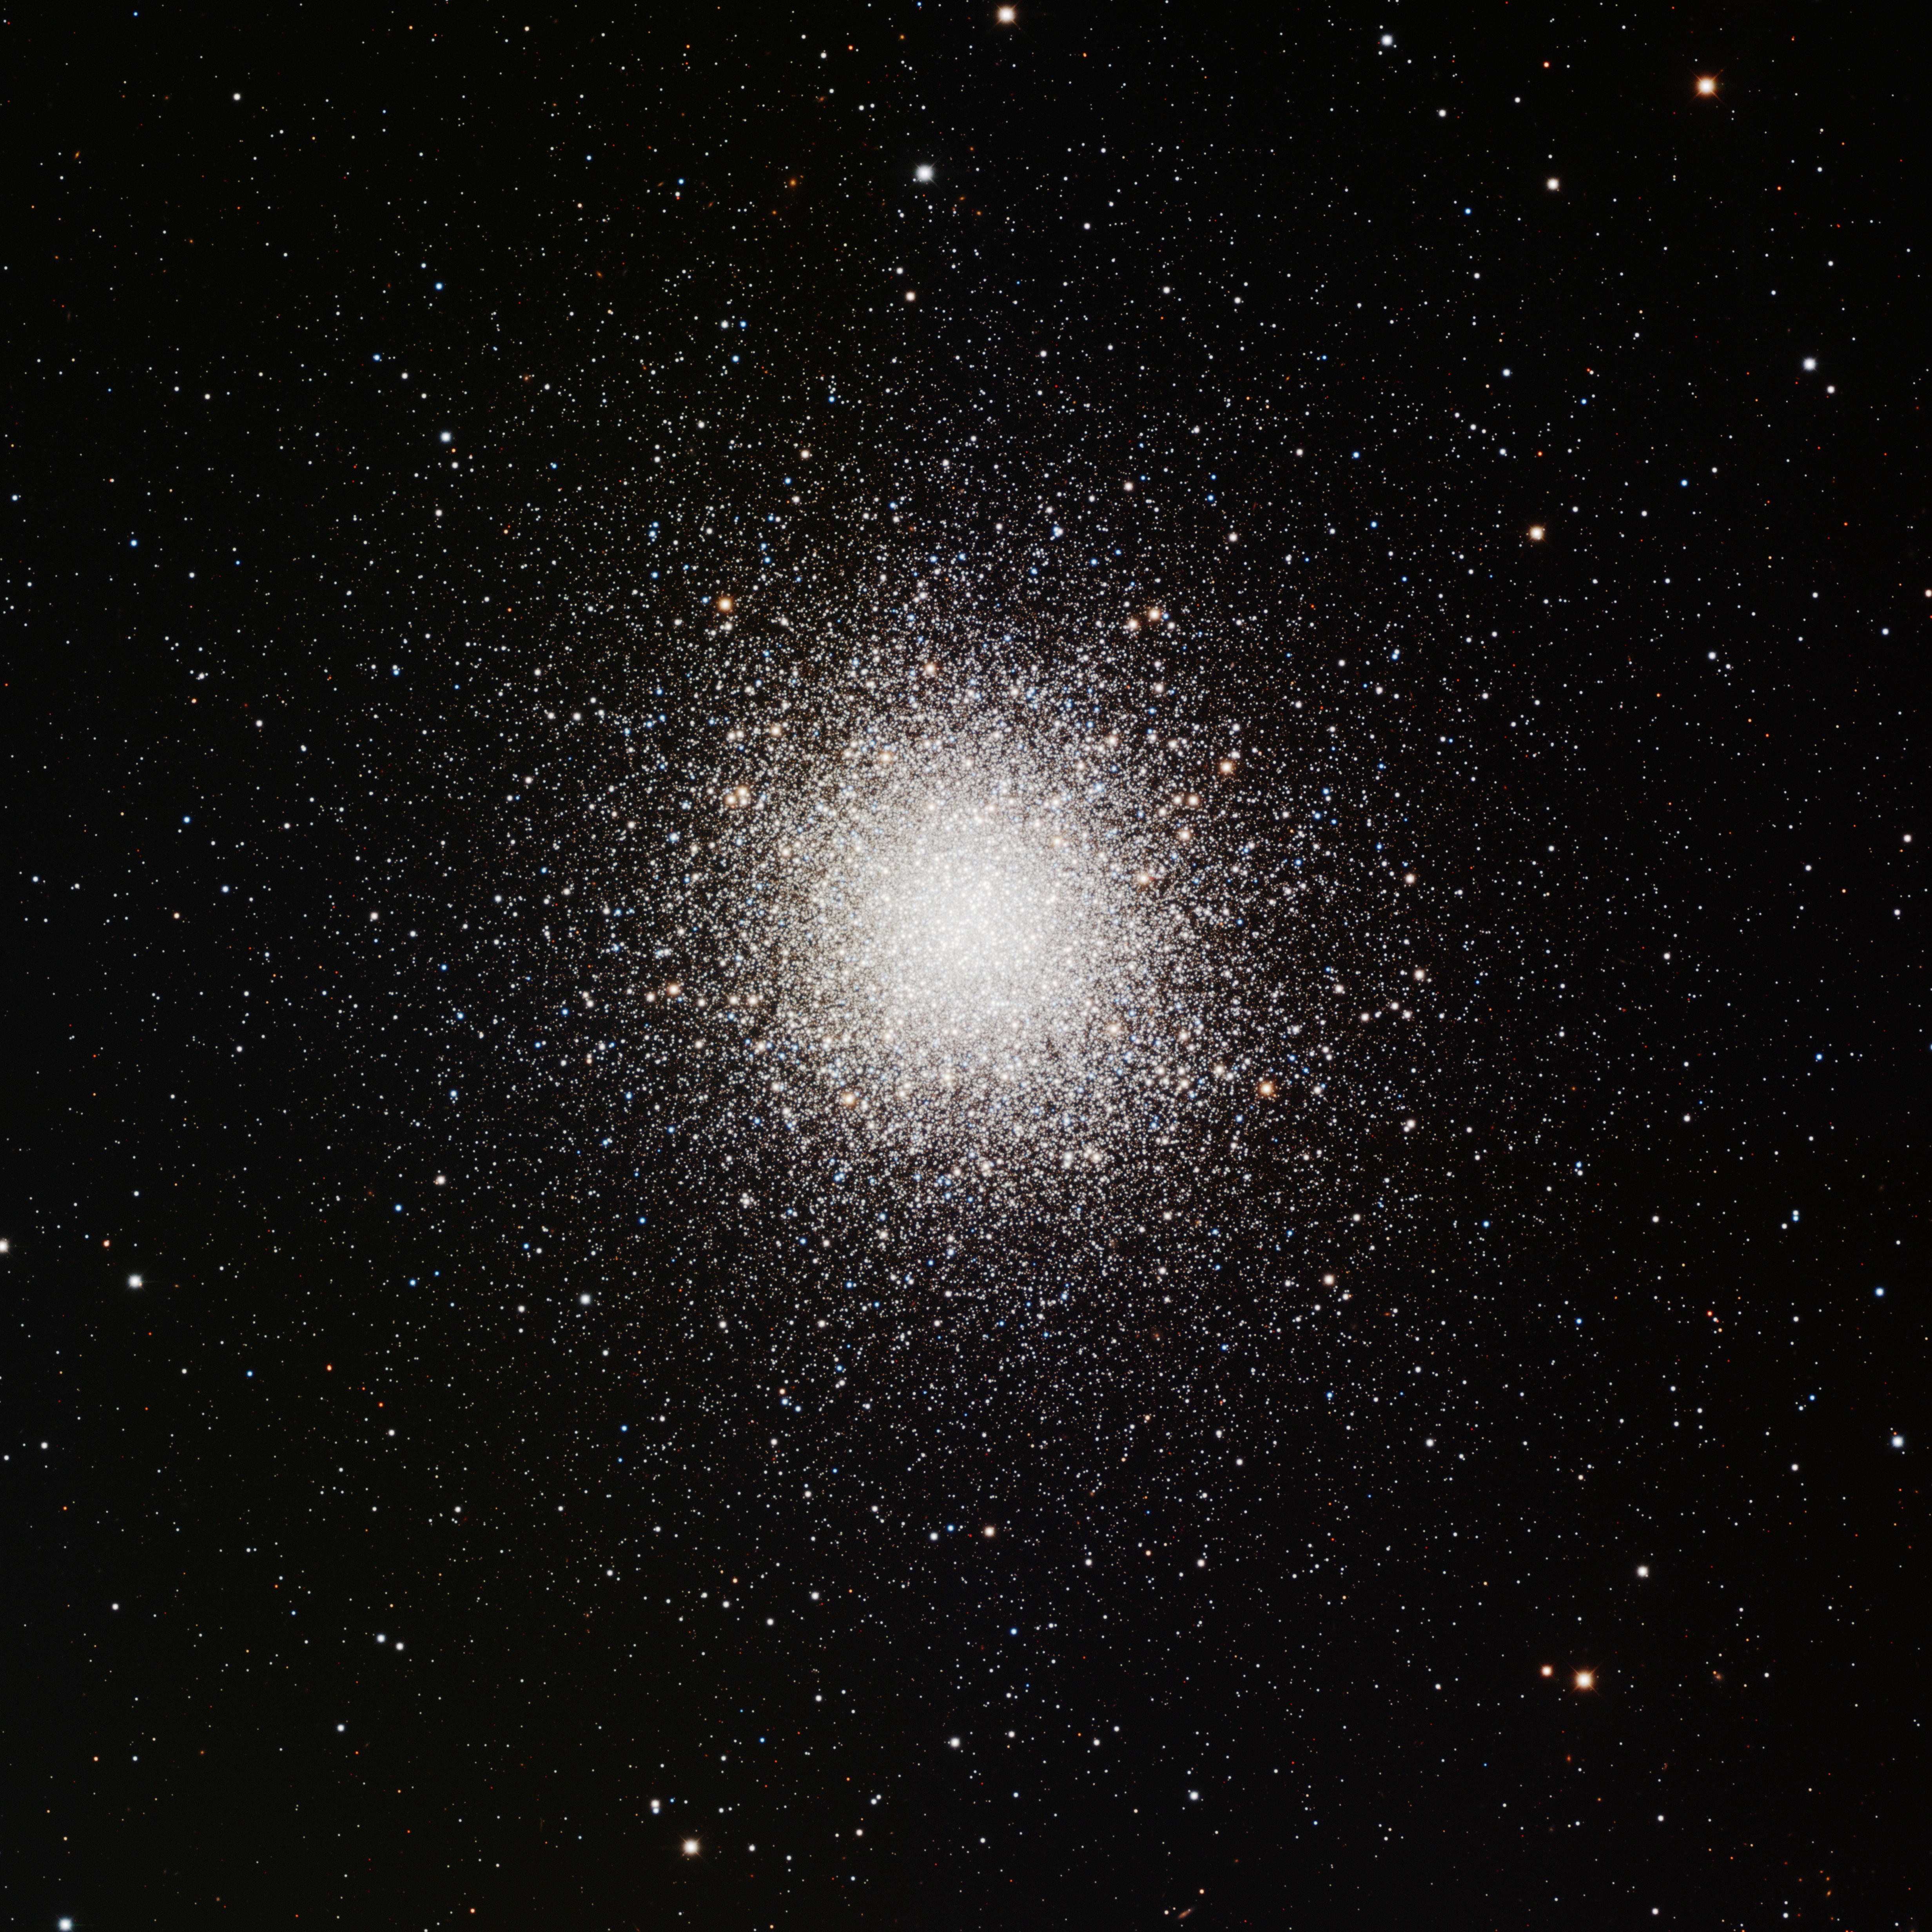

M13, NGC 6205

This image was obtained with the wide-field view of the Mosaic camera on the Mayall 4-meter telescope at Kitt Peak National Observatory. M13 is a giant globular cluster that consists of several hundred thousand stars. The cluster is about 150 light years in diameter. Like in all globular clusters, the stars are all old. Because the core of the cluster is very bright, many short exposures had to be taken so that it would not be over exposed. The image was generated with observations in B (blue), V (green) and I (red) filters. In this image, North is left, East is down.

Credit: T.A. Rector (University of Alaska Anchorage) and H. Schweiker (WIYN and NOIRLab/NSF/AURA)